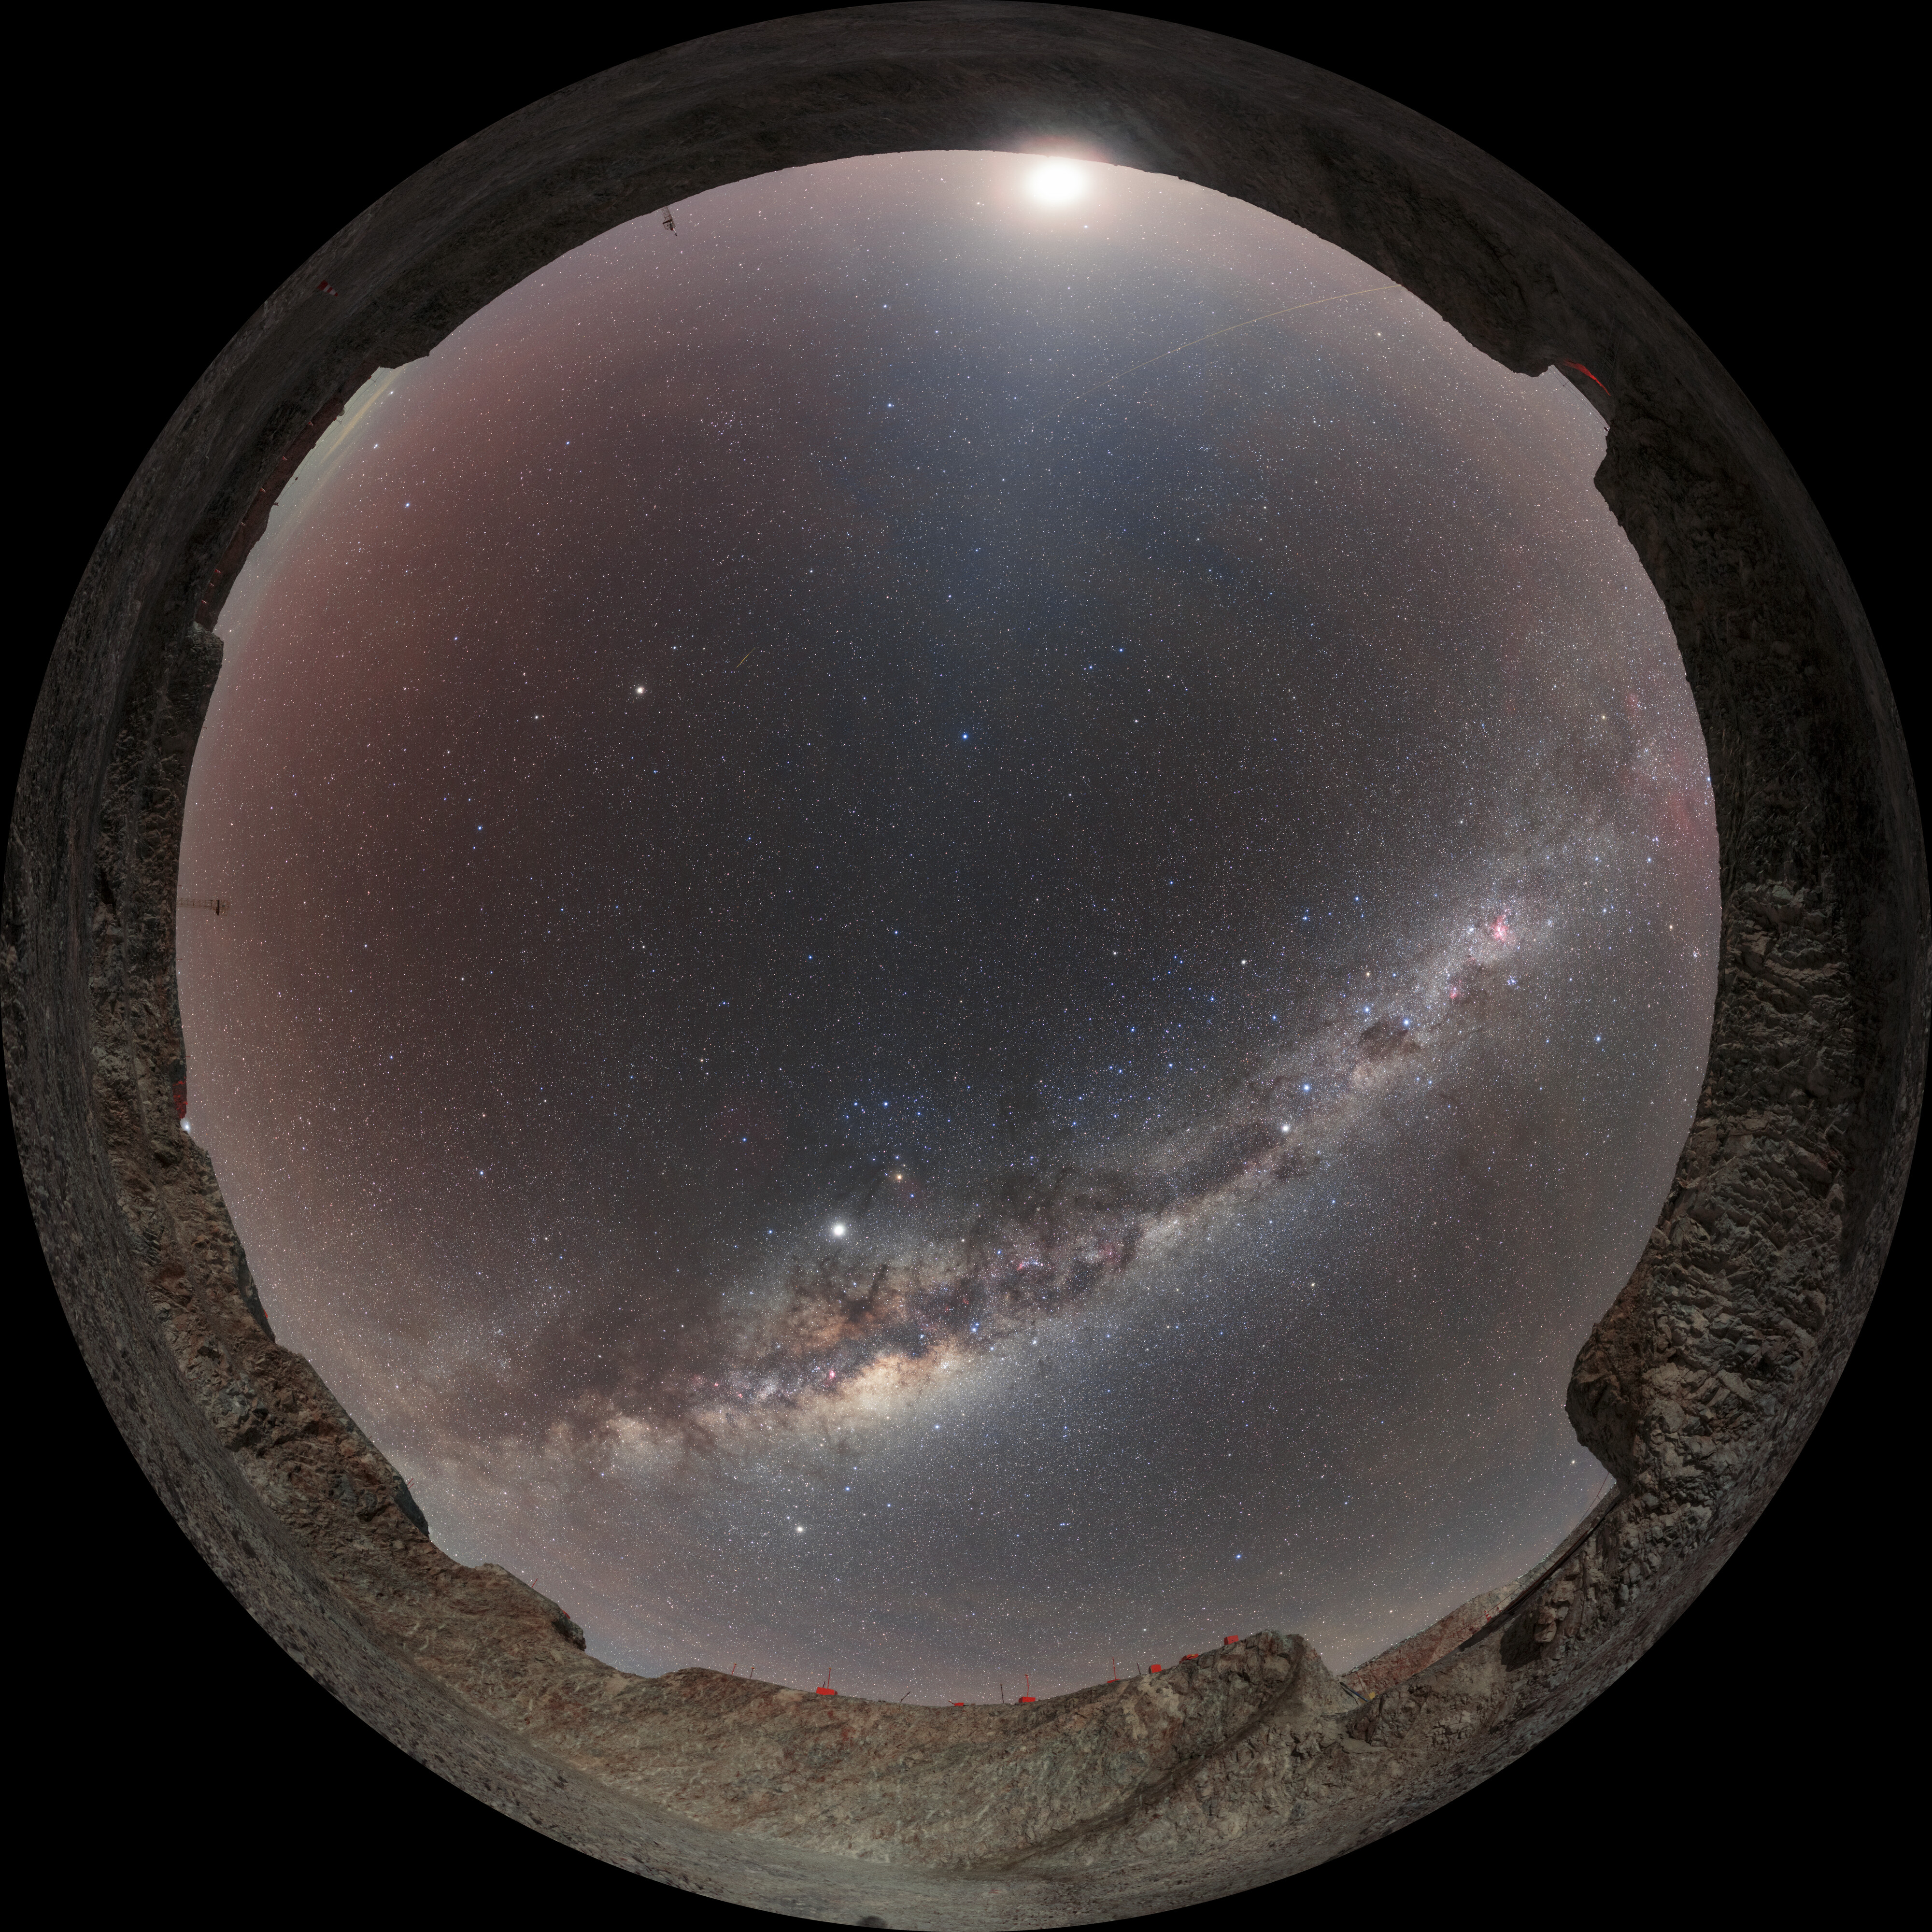

Milky Way above the ELT site

Milky Way panorama taken in Chile at the Extremely Large Telescope site, close to the center of the "ELT crater". The white band of light is a swirling galaxy of dust, stars and over 30 constellations. Despite the moonlight, even dim band of Zodiacal light can be seen.

Credit: ESO/P. Horálek